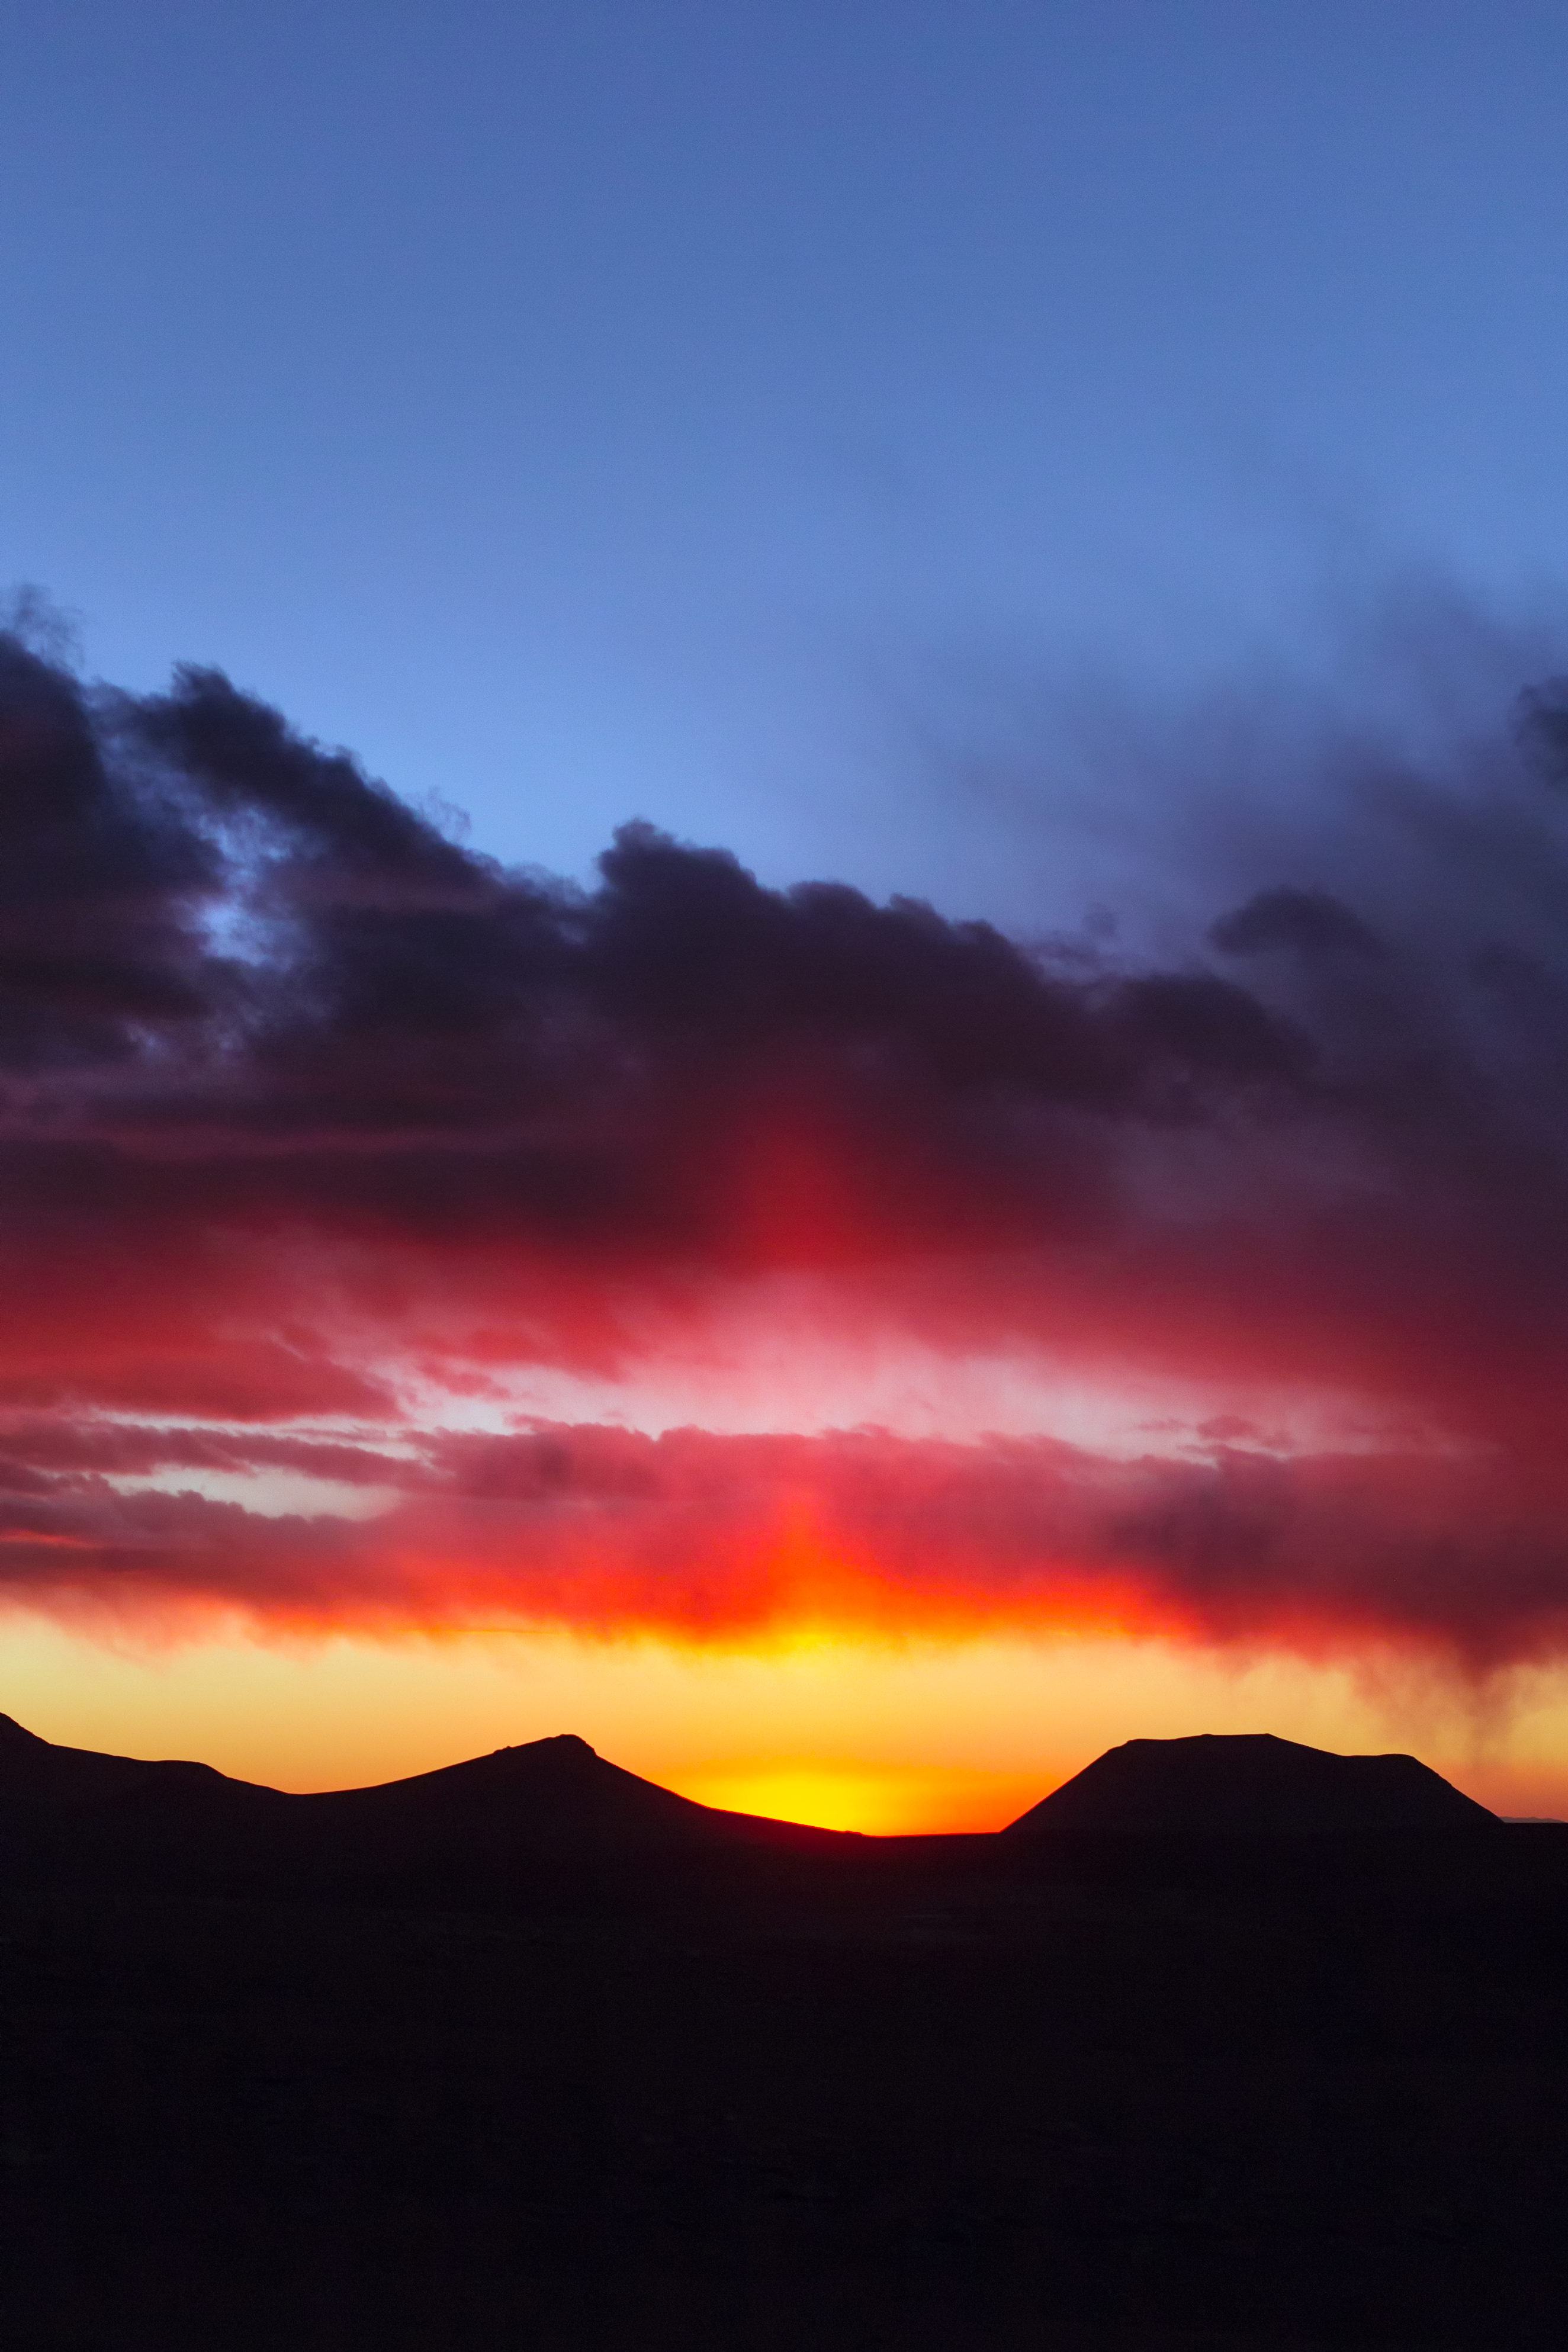

Chajnantor sunset

This superb photograph was taken on the Chajnantor plateau in Chile, home of the ALMA telescope. It was taken by one of ESO's Photo Ambassadors who is visiting ESO's observatories as part of the Fulldome Expedition team. The team of crack photographers is obtaining images for use in planetarium presentations.

Credit: P. Horálek/ESO